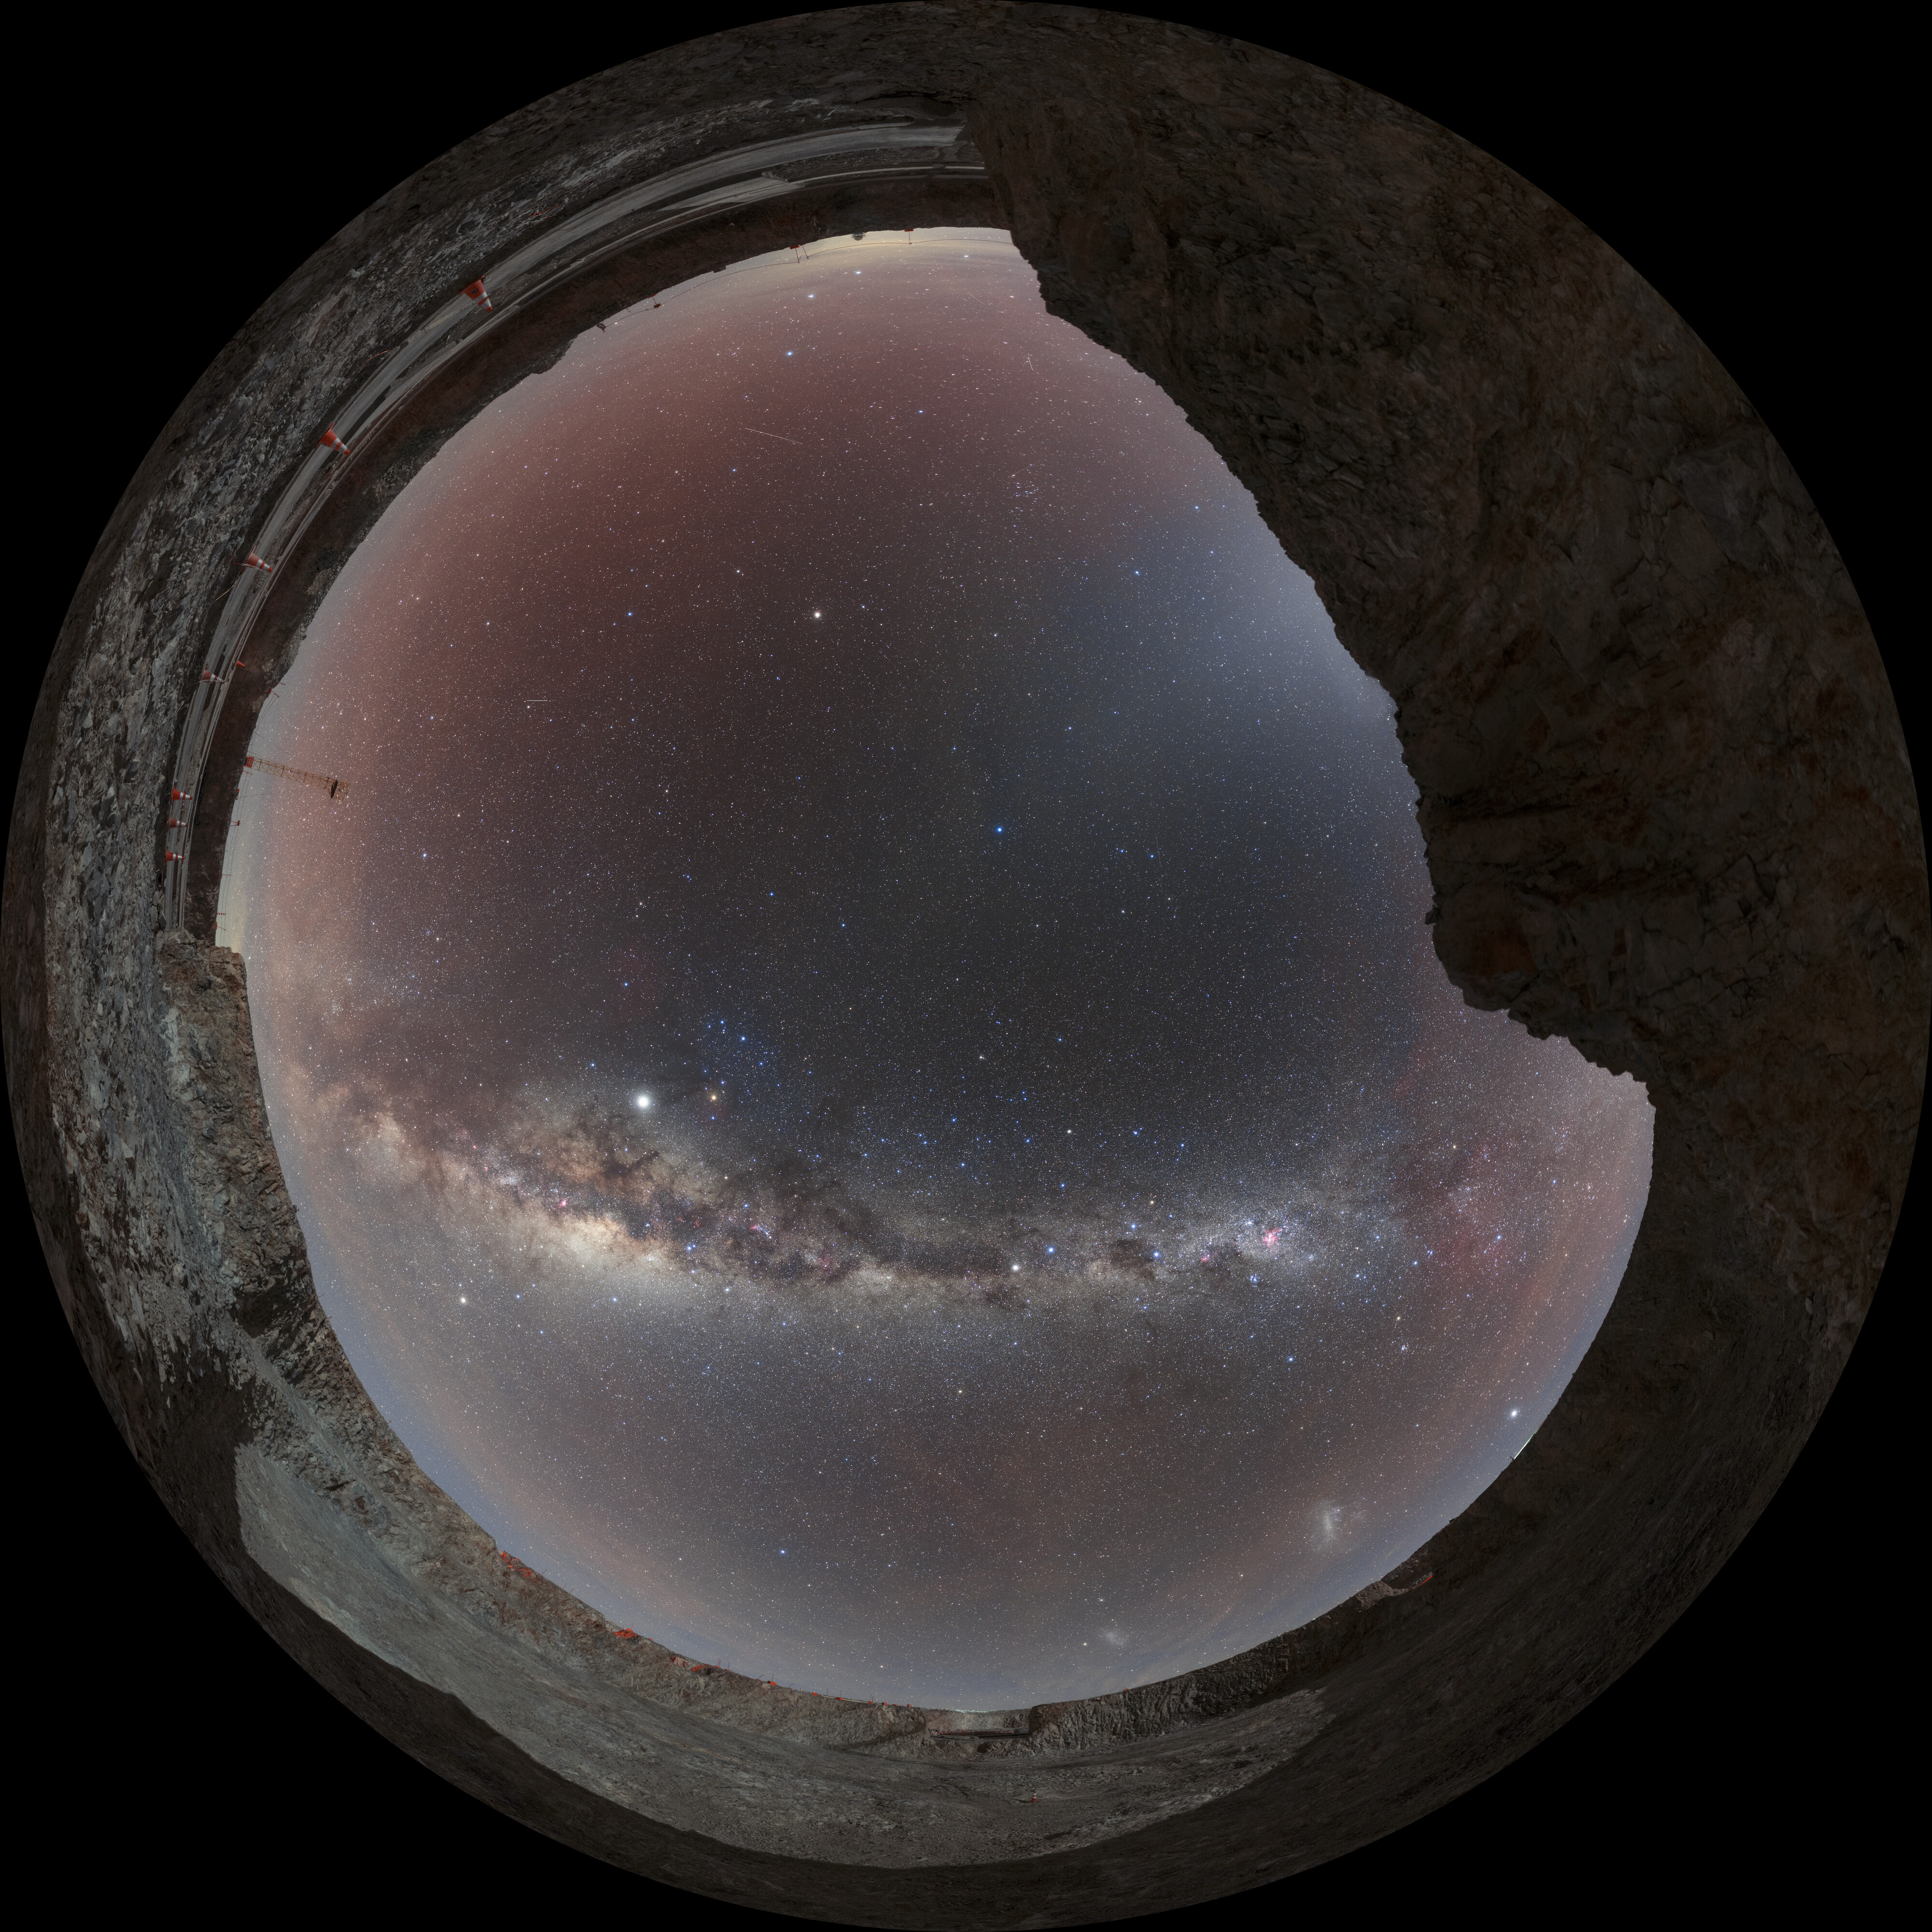

Milky Way above the ELT site

Milky Way panorama taken in Chile at the Extremely Large Telescope site,on the edge of the "ELT crater". The white band of light is a swirling galaxy of dust, stars and over 30 constellations. Despite the moonlight, even dim band of Zodiacal light can be seen.

Credit: ESO/P. Horálek